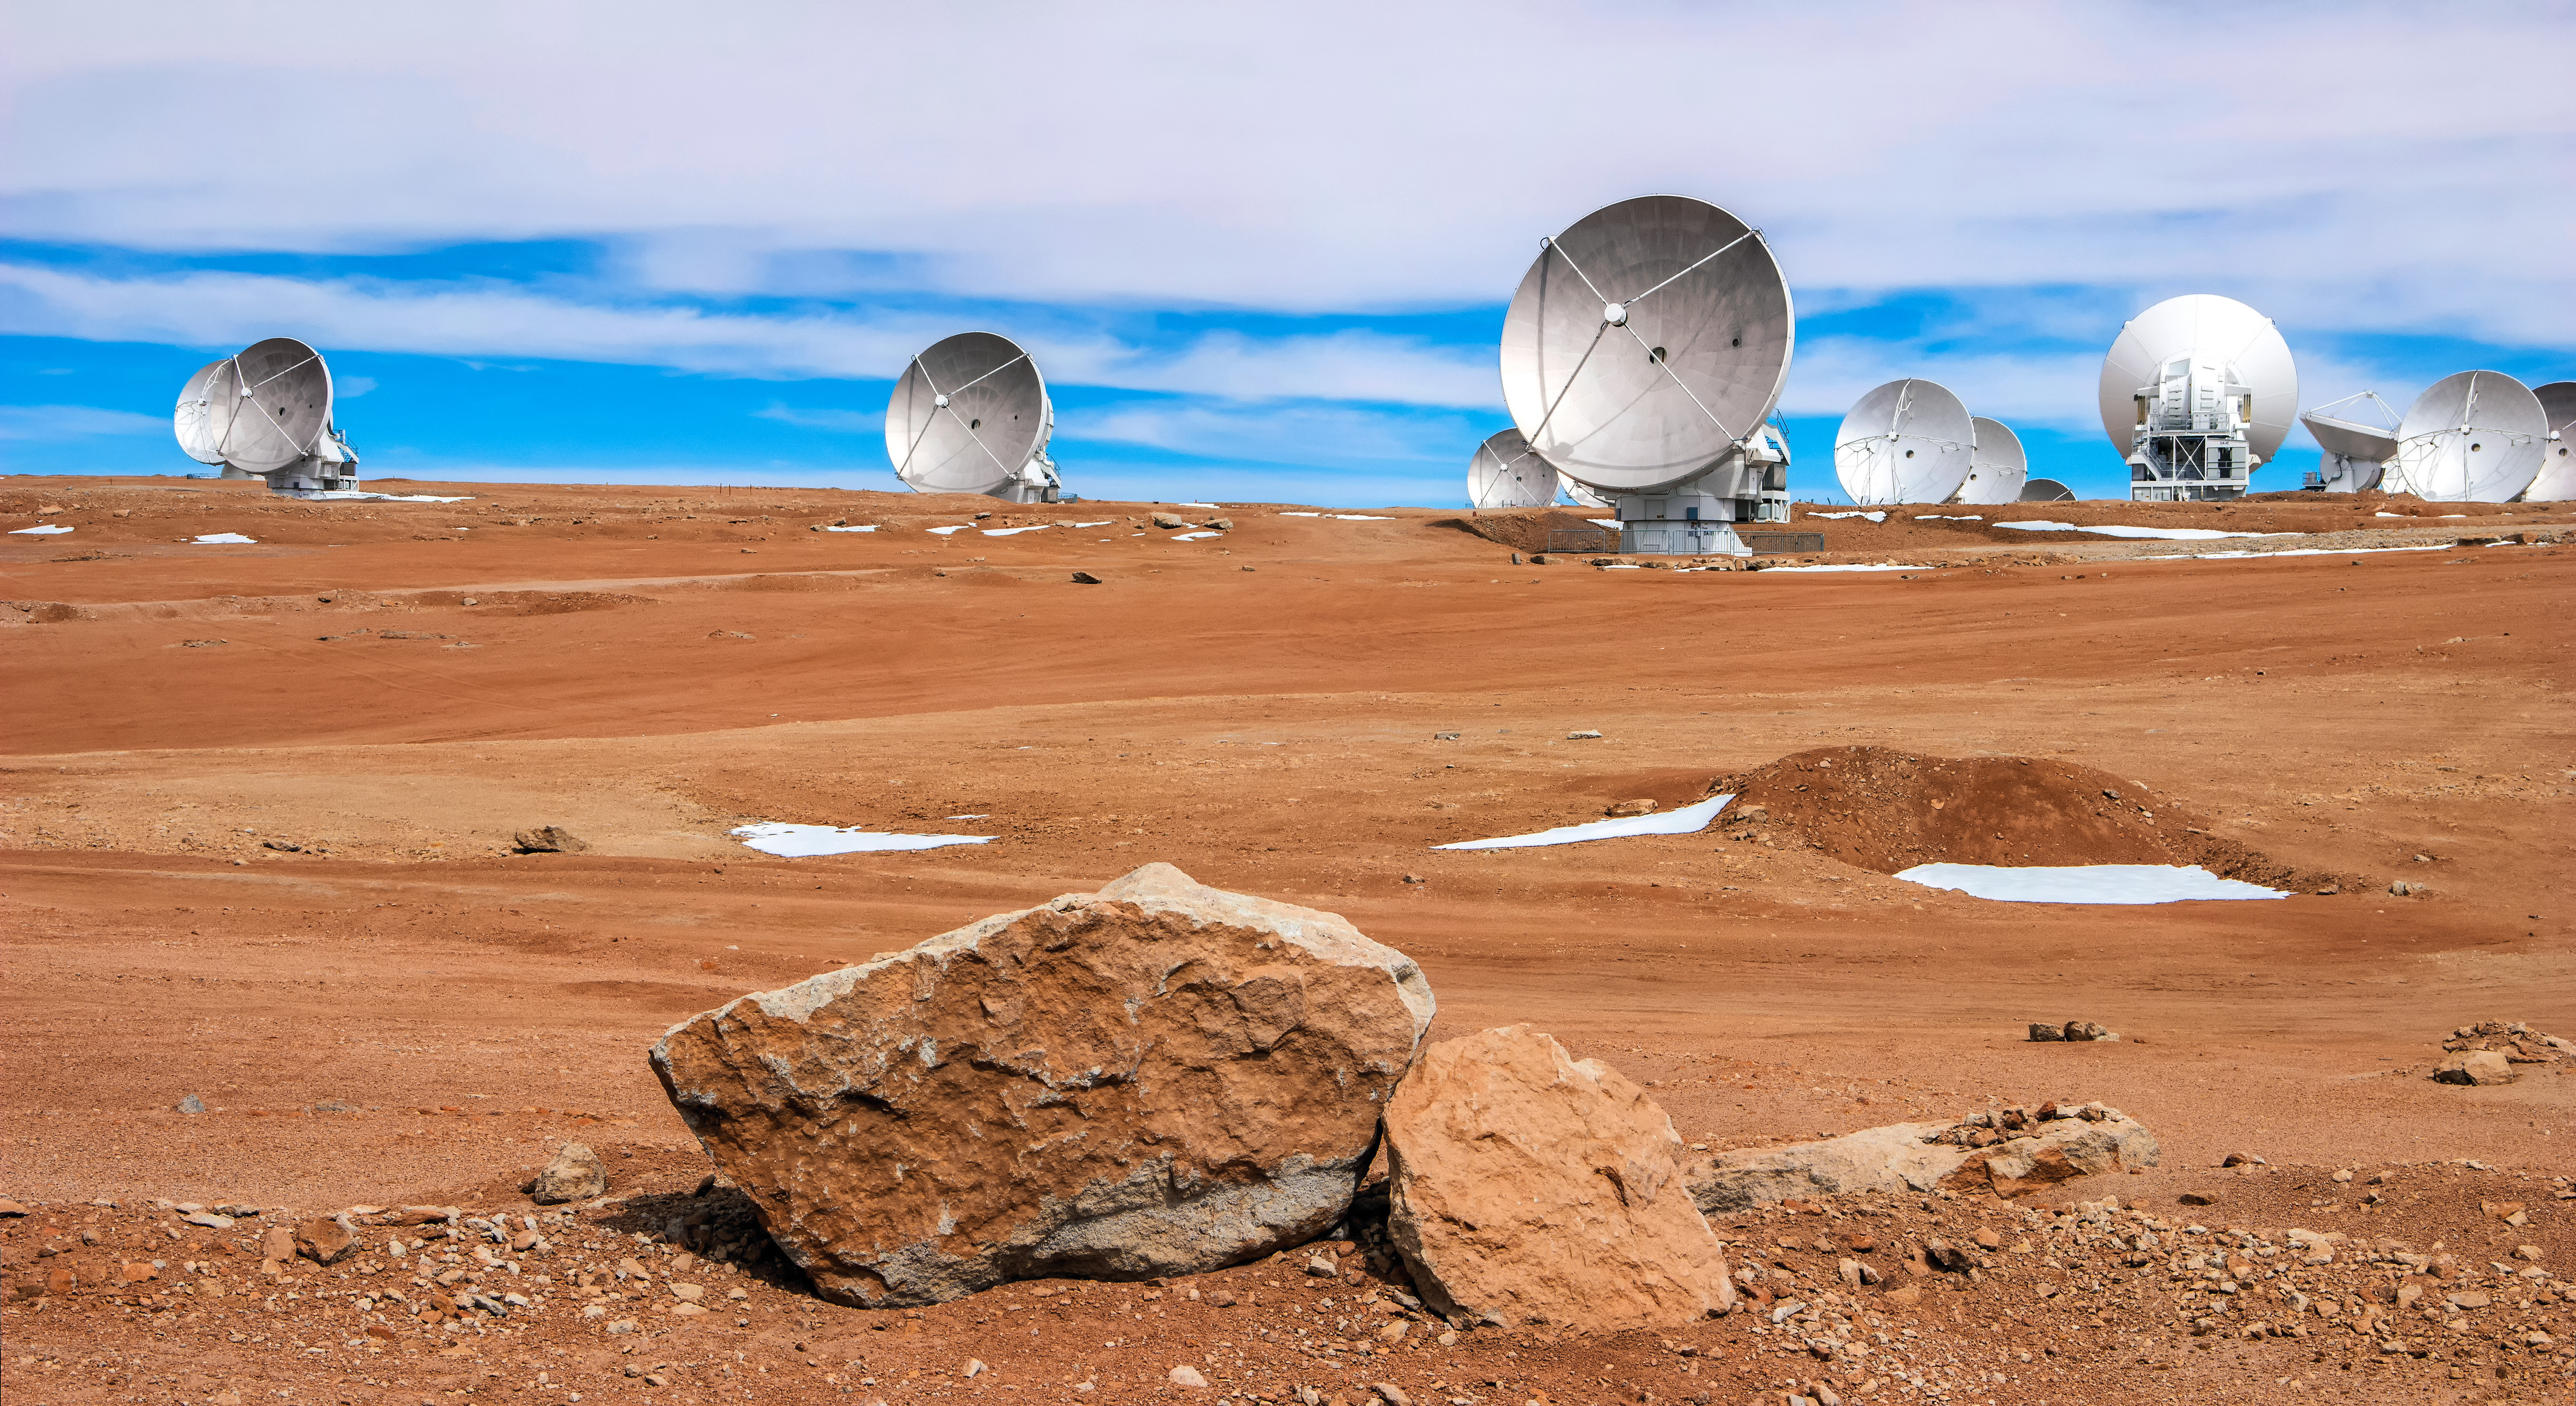

A selection of the many radio telescopes

A selection of the many radio telescopes that comprise ALMA are pictured atop the rugged Chajnantor Plateau in northern Chile, where the facility is located.

Credit: D. Schreiner and S. Degezelle (ESO)